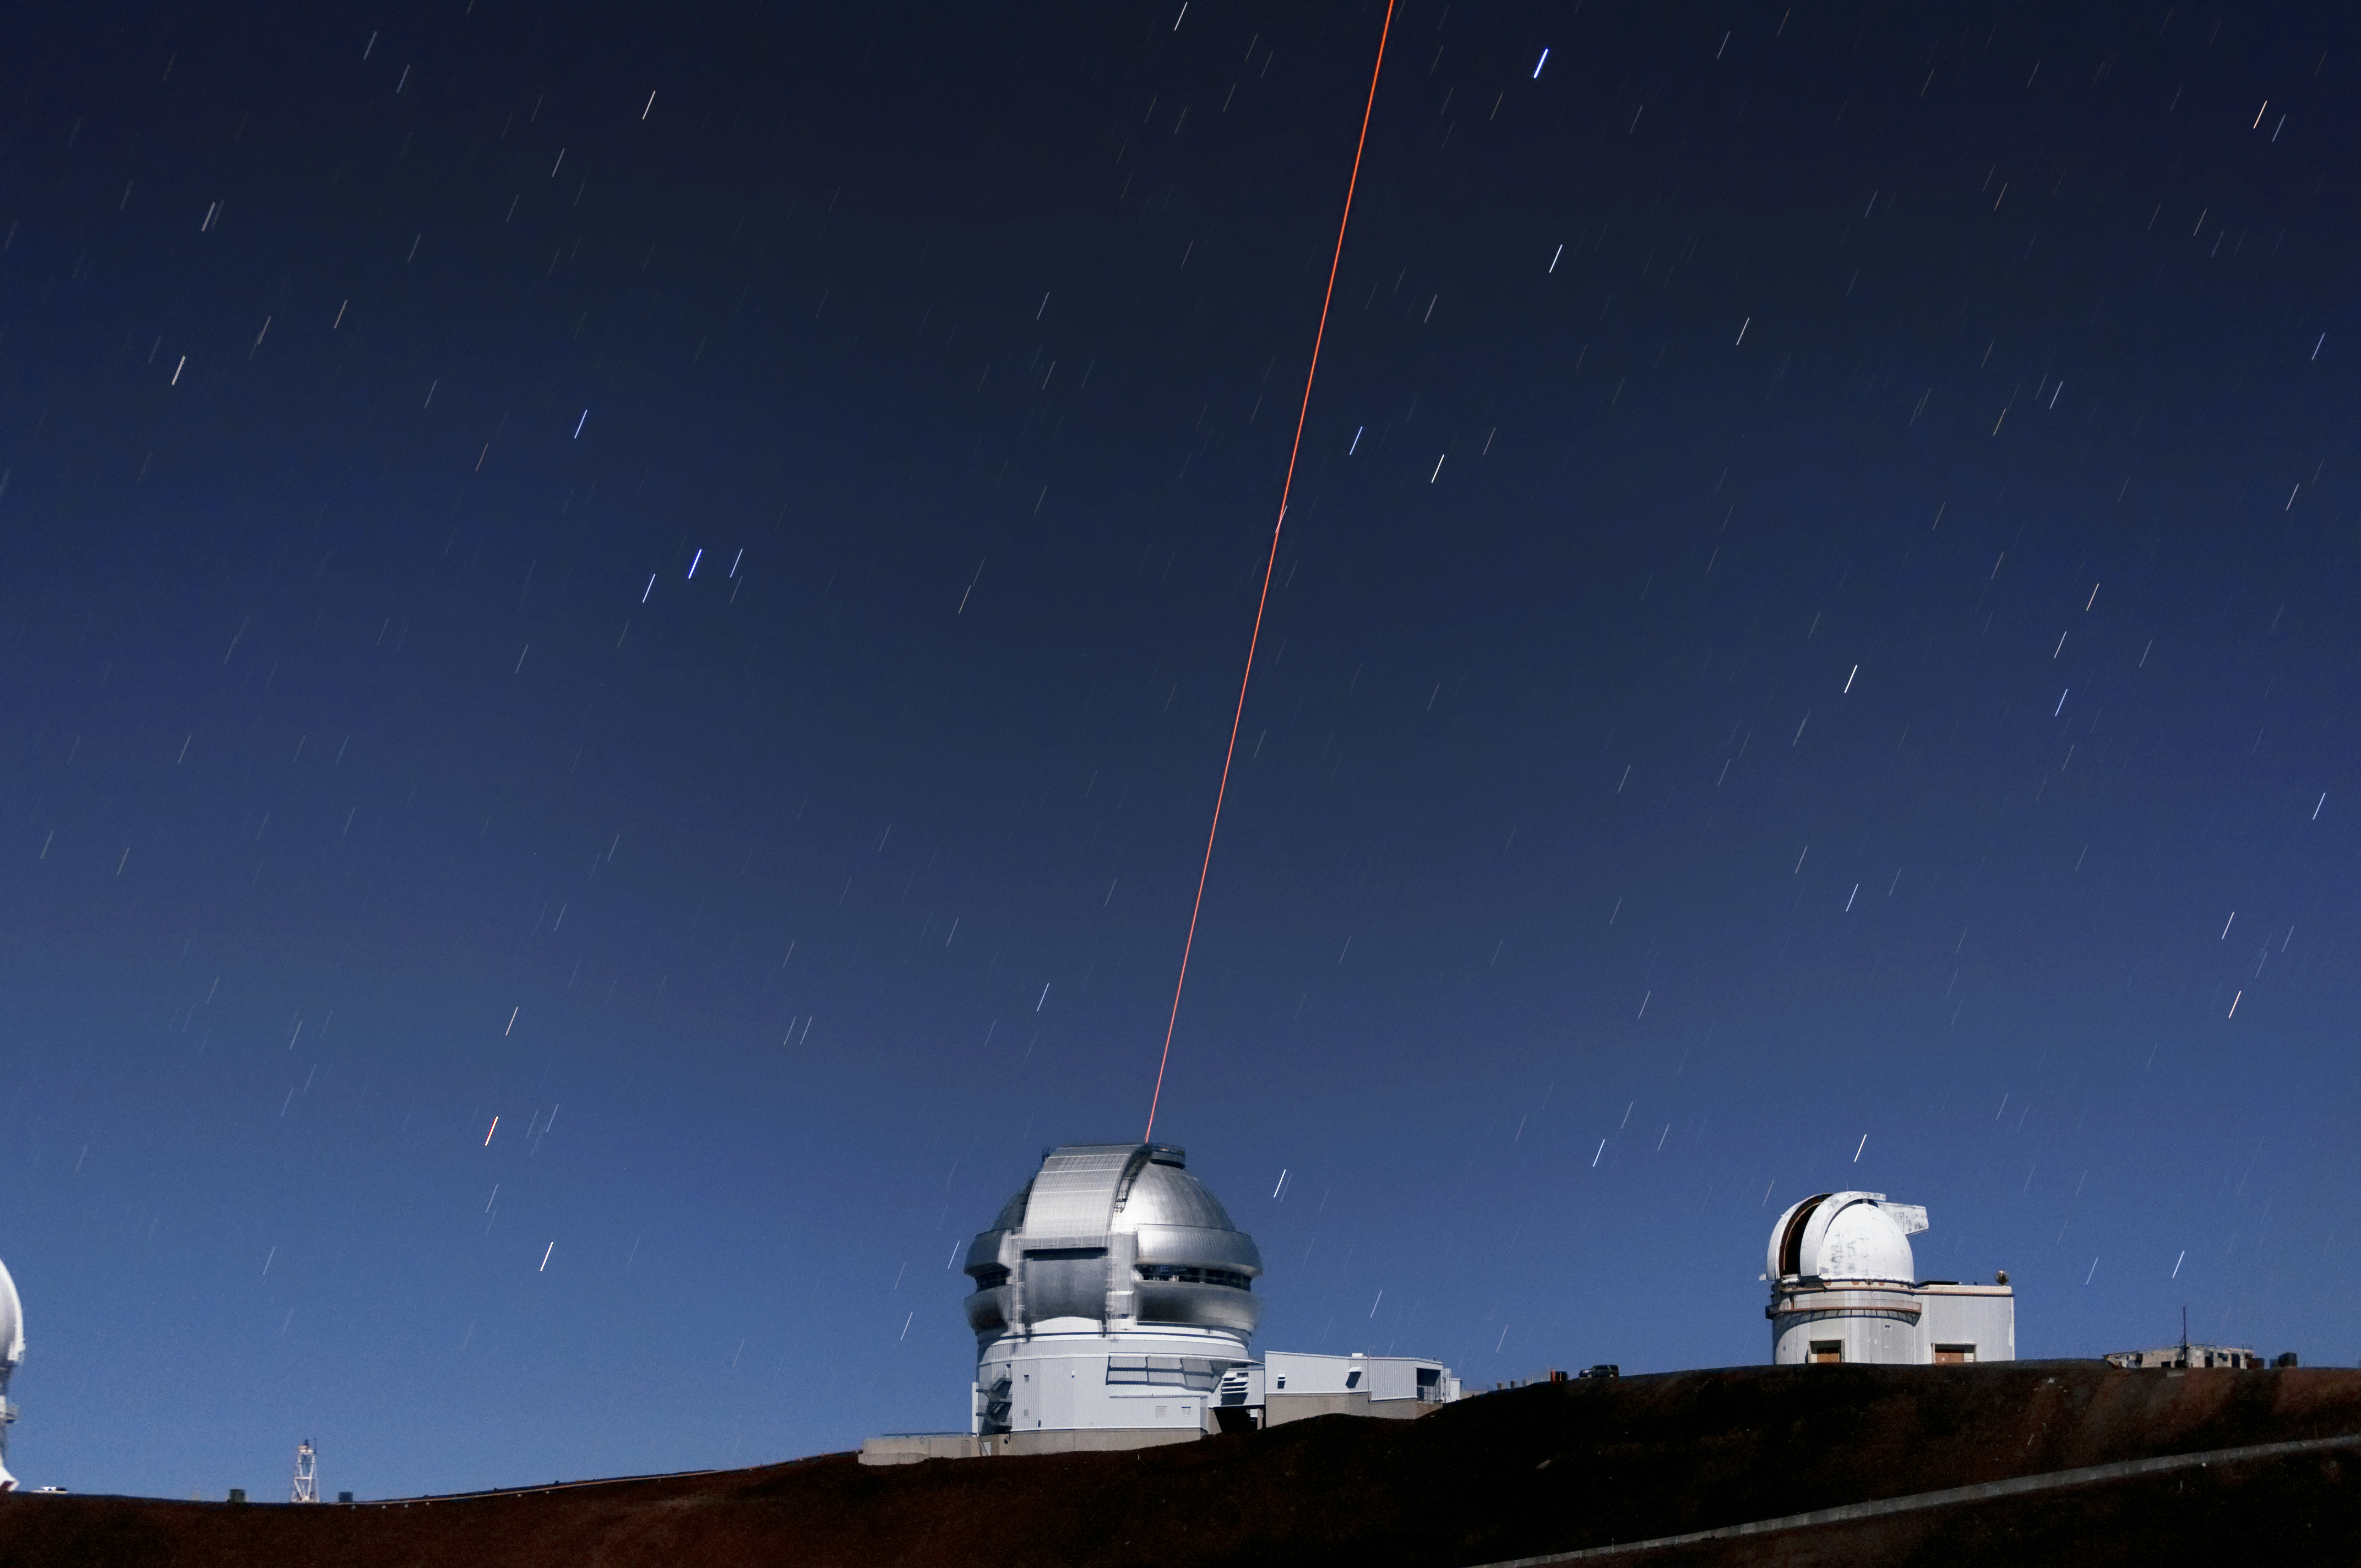

Gemini North's Laser Guide System

This photo shows Gemini North's laser guide star system in action. The laser interacts with particles in the Earth's upper atmosphere and allow for real-time corrections of the telescope's optics to compensate for atmospheric turbulence. Gemini North is a part of the International Gemini Observatory, a program of NSF NOIRLab.

Credit: NOIRLab/AURA/NSF